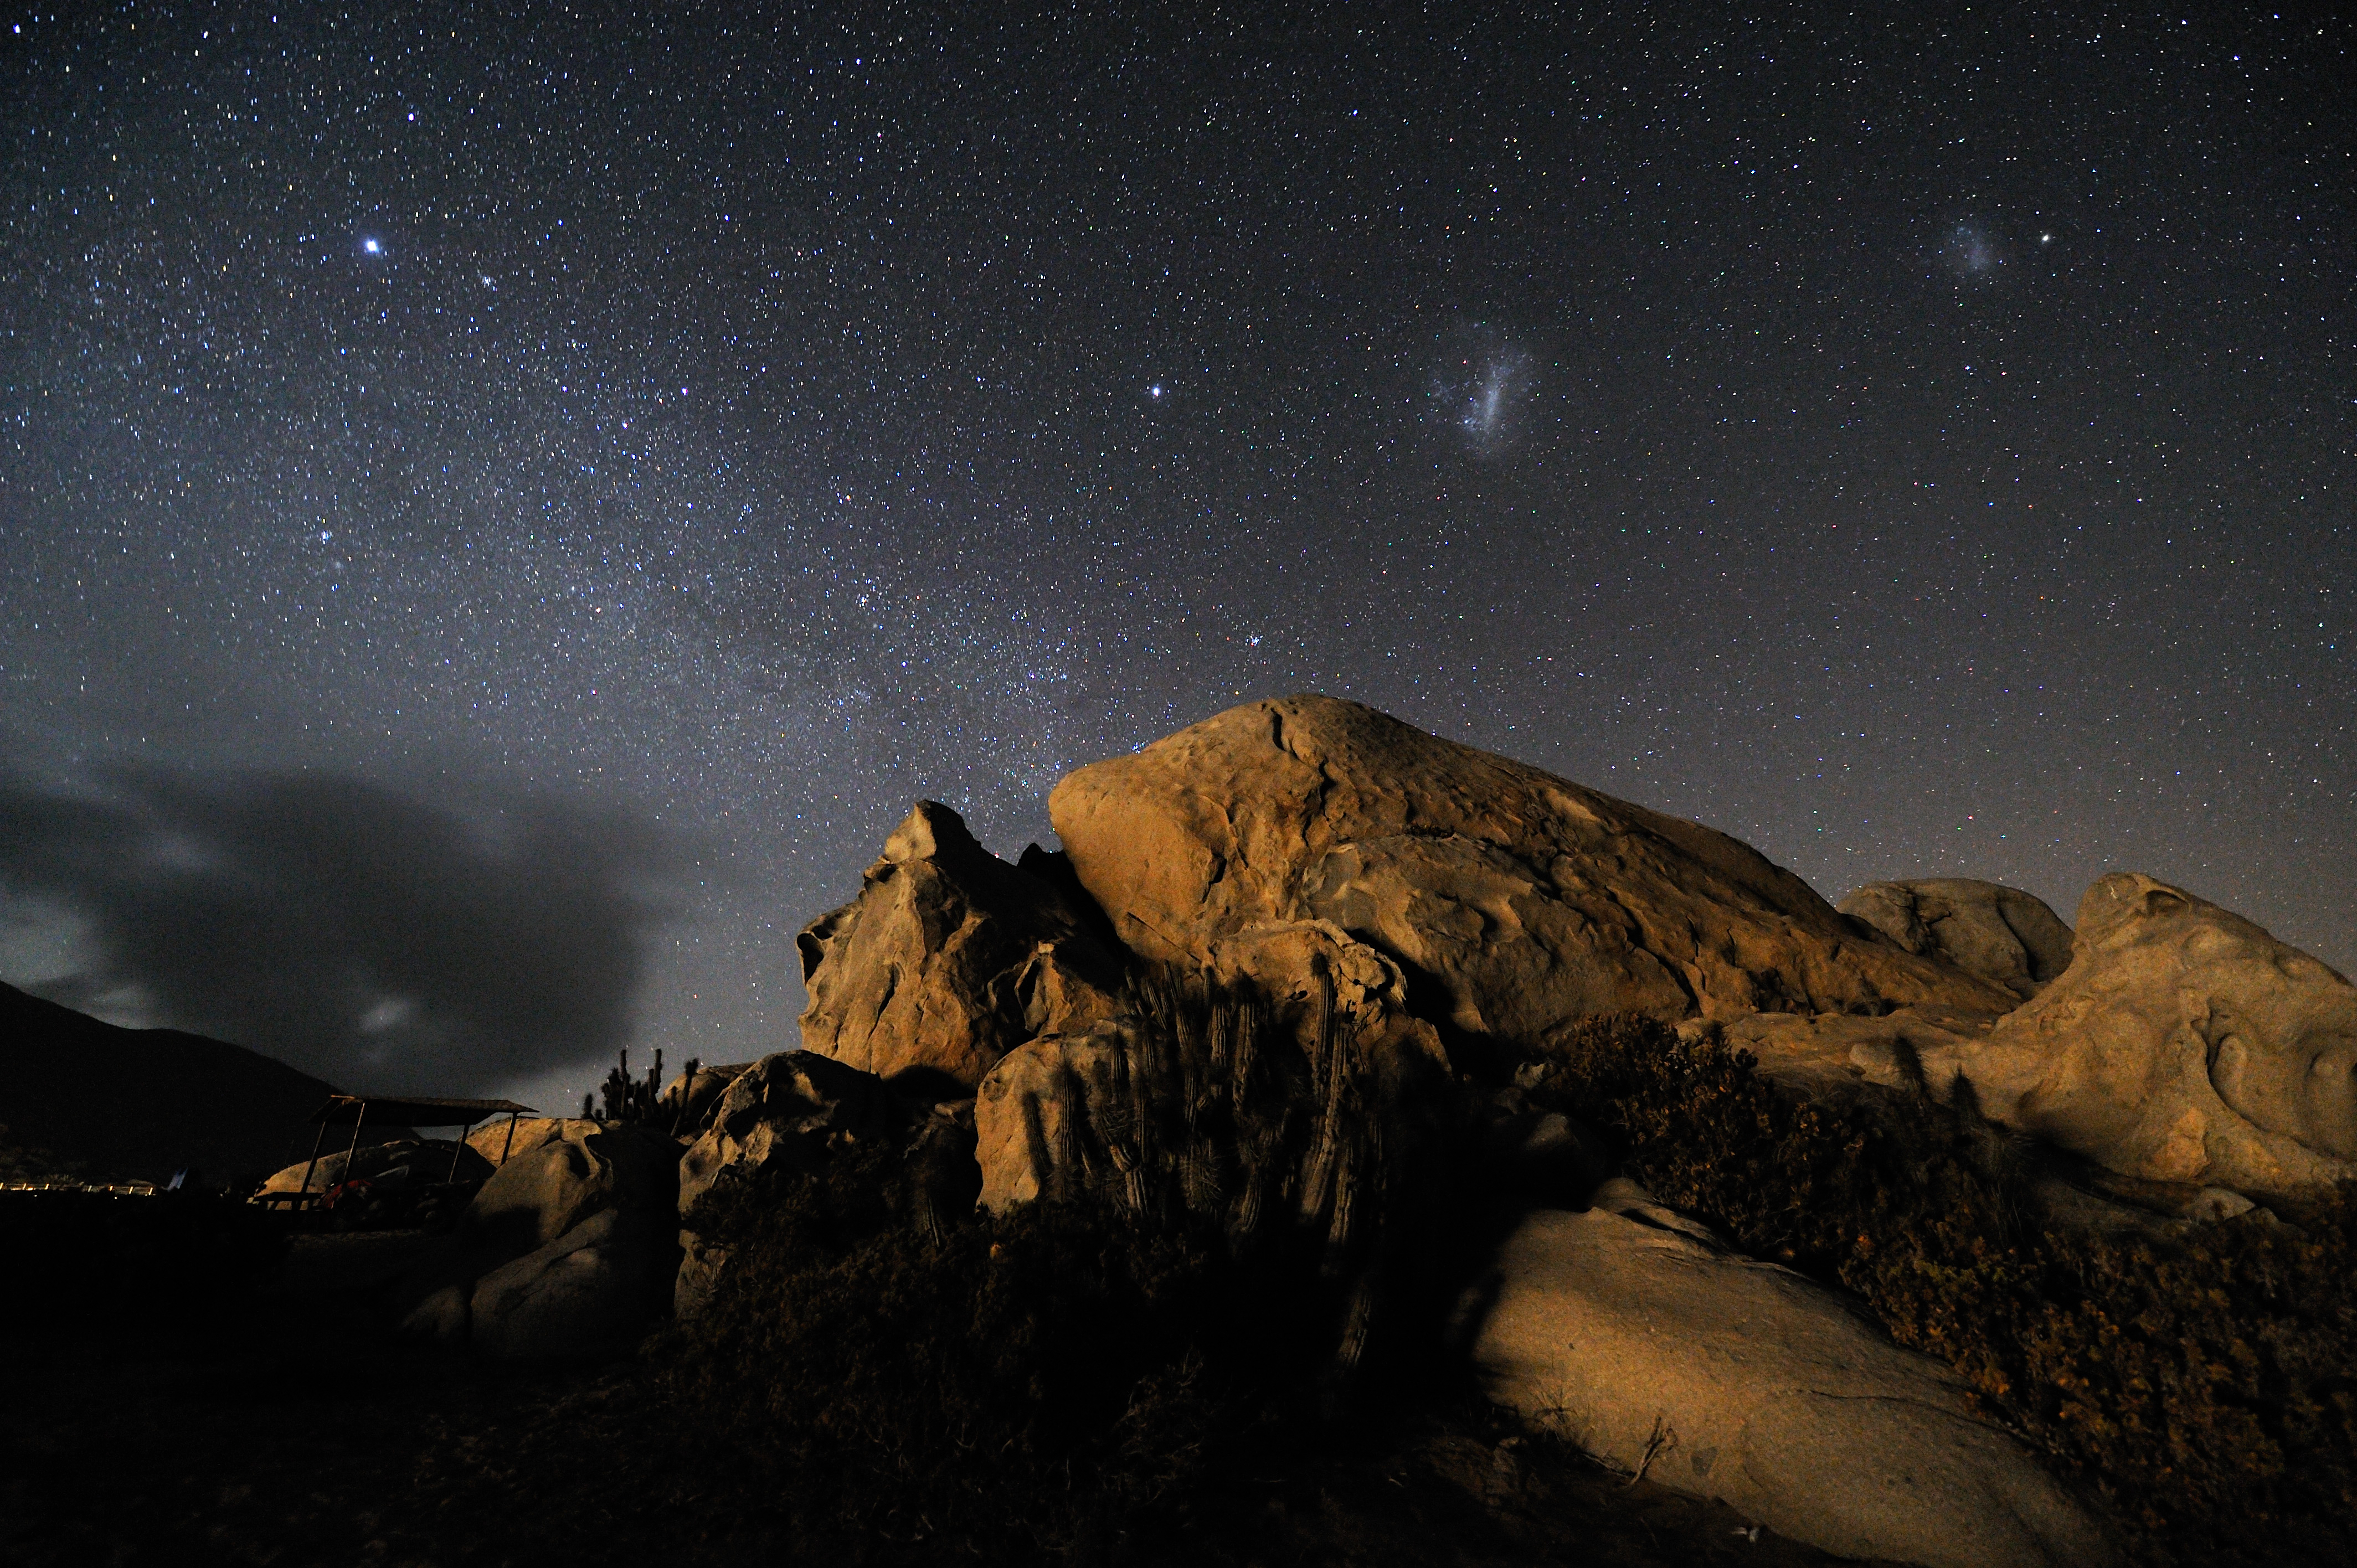

Starry night at the Atacama Desert coast

From right to left, the Small and the Large Magellanic Clouds, two irregular galaxies neighbourhood of the Milky Way. The observation of these objects was notified for the first time by the Magellan´s expedition at the beginning of the XVI century. By then, they were thought to be –strangely immobile- thin clouds. A “real” cloud leans out of the left horizon. Because of the humidity brought by the cold Pacific Ocean and the thermal contrast with the ground, clouds often cover the coast of the Atacama Desert, providing the humidity that feeds the local flora, consisting in different species of cacti, many of them endemic. The cold temperature of the ocean keeps the so called “inversion layer” very low, while the atmosphere above the clouds is exceptional dry and clear. These are the conditions found at Paranal Observatory, located at an elevation of 2600 metres, only 12 km away from the coast. Mount Paranal is home of the ESO Very Large Telescope (VLT), the most advanced optical ground based telescope in the world.

Credit: G. Hüdepohl (atacamaphoto.com)/ESO